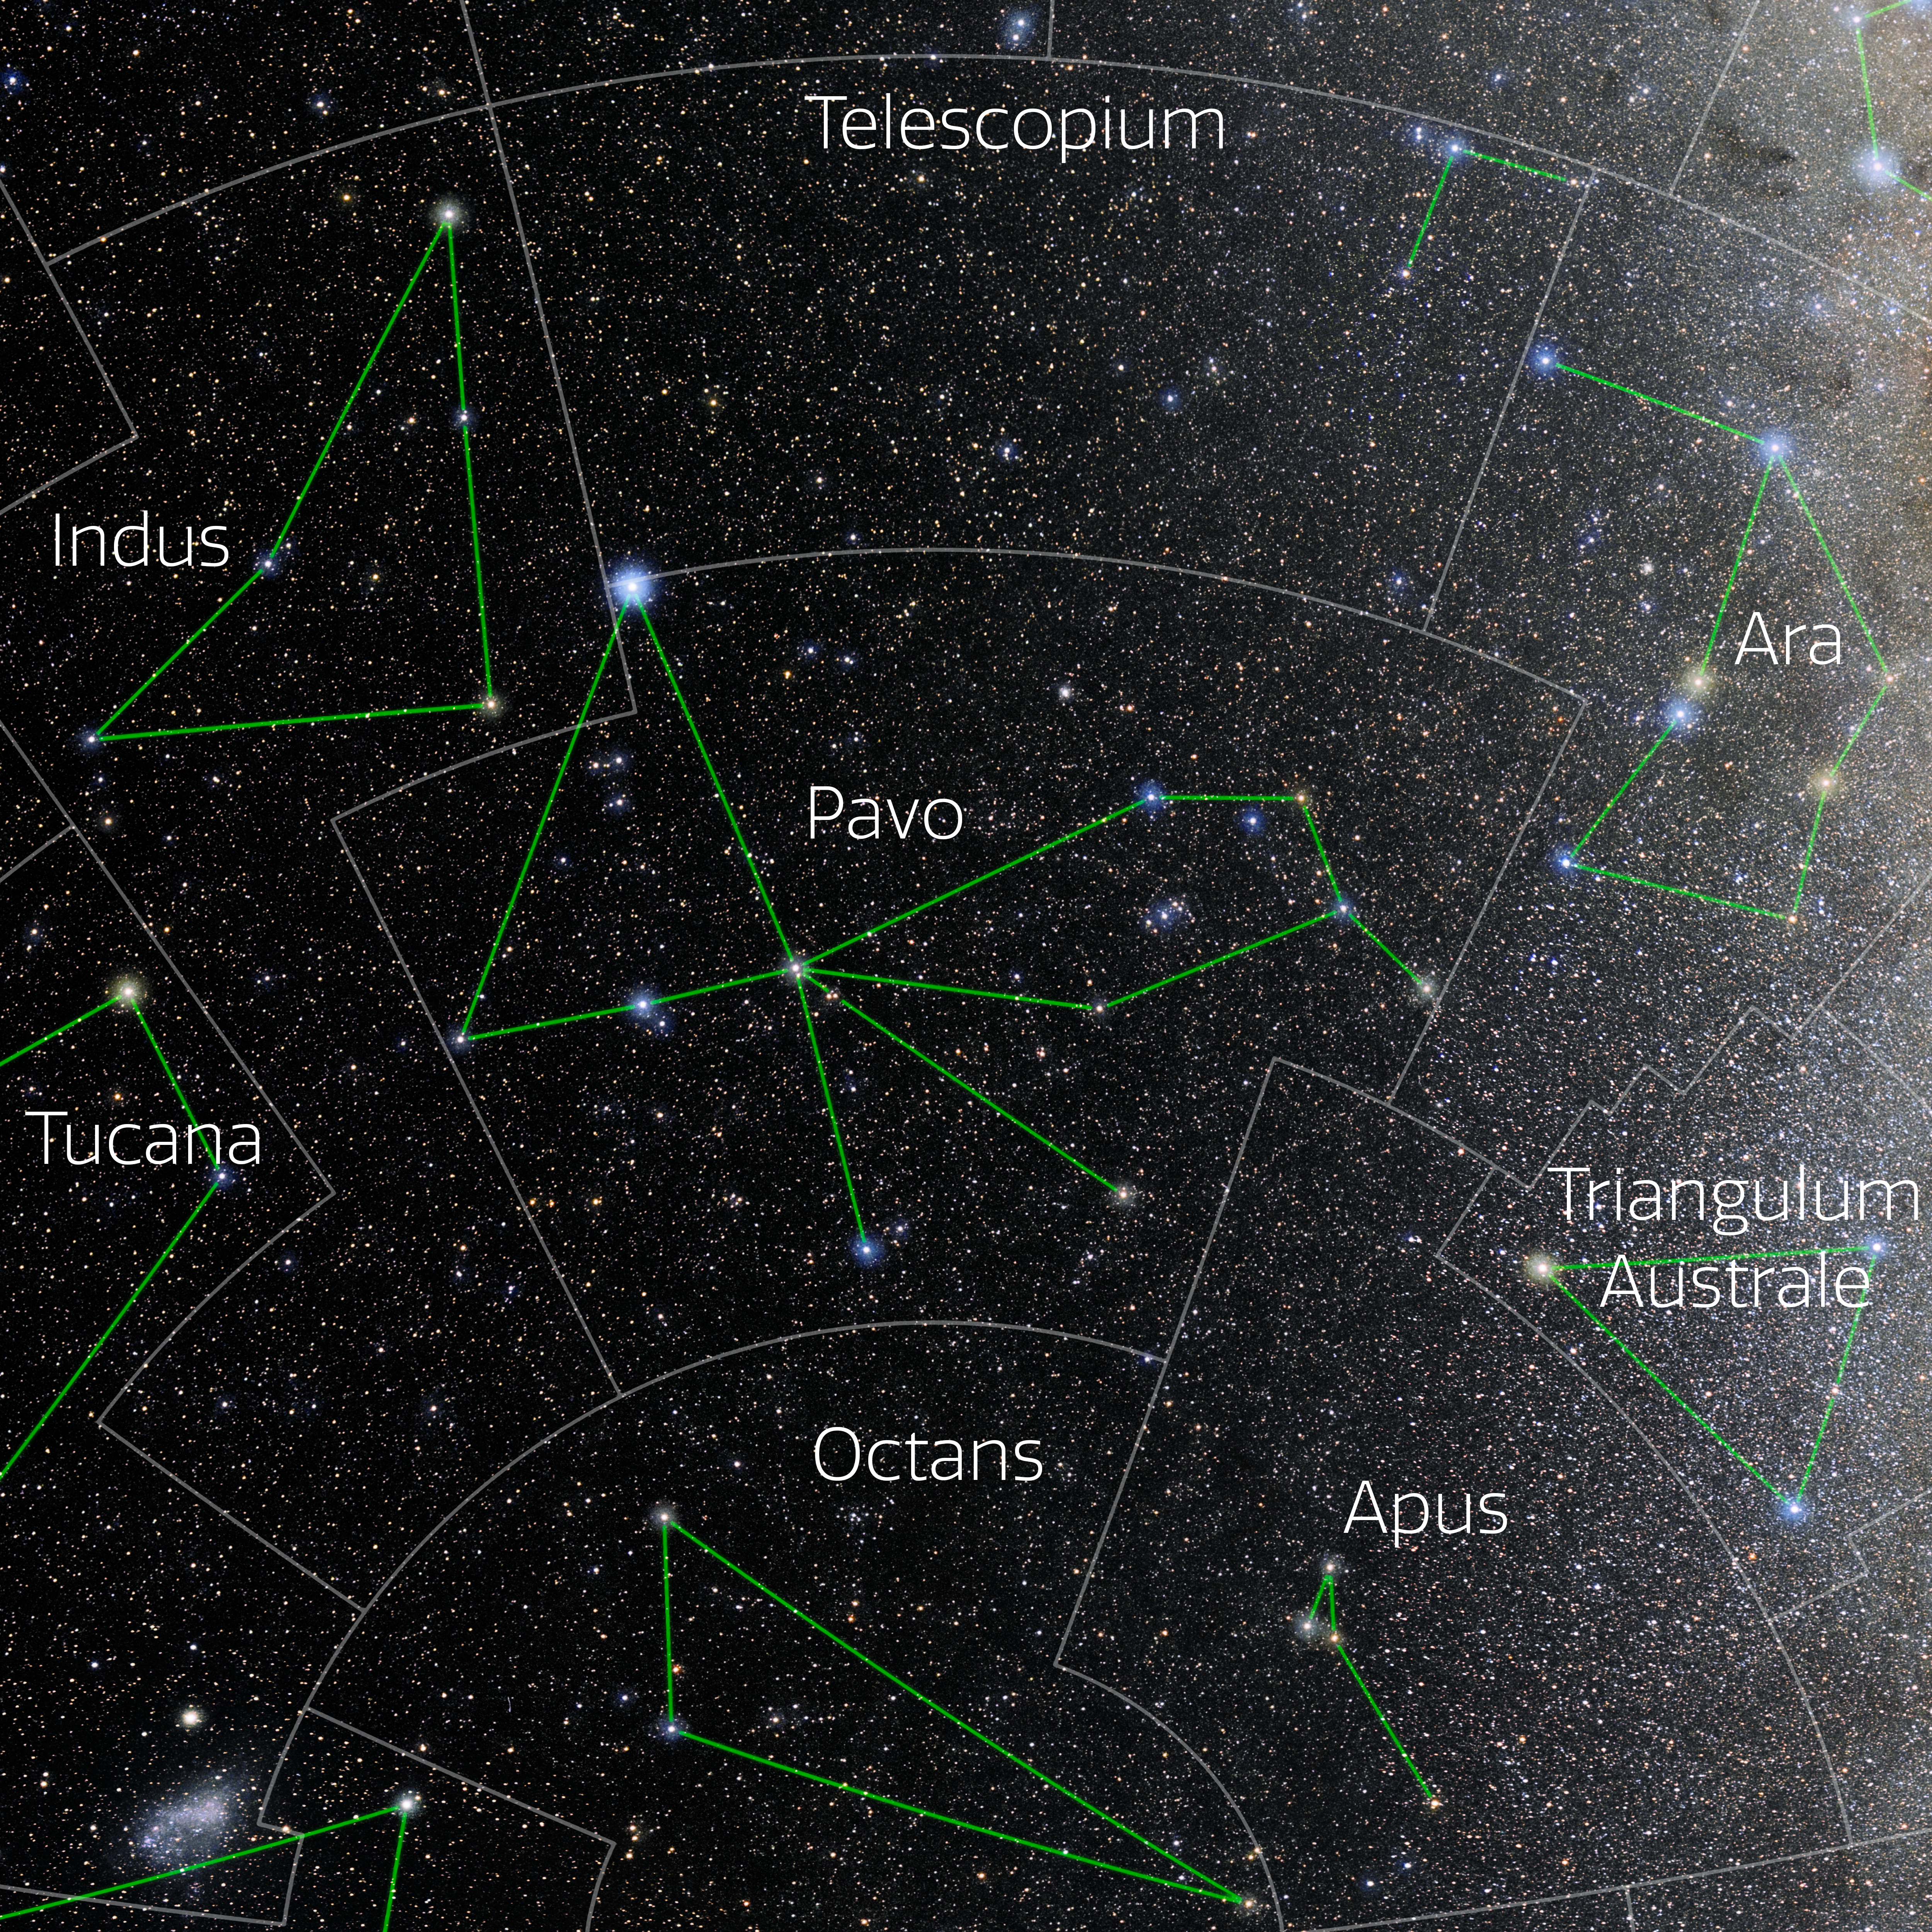

Pavo (Annotated)

Photo of the constellation Pavo with annotations from IAU and Sky & Telescope. Here is the non-annotated version.

Credit: E. Slawik/NOIRLab/NSF/AURA/M. Zamani